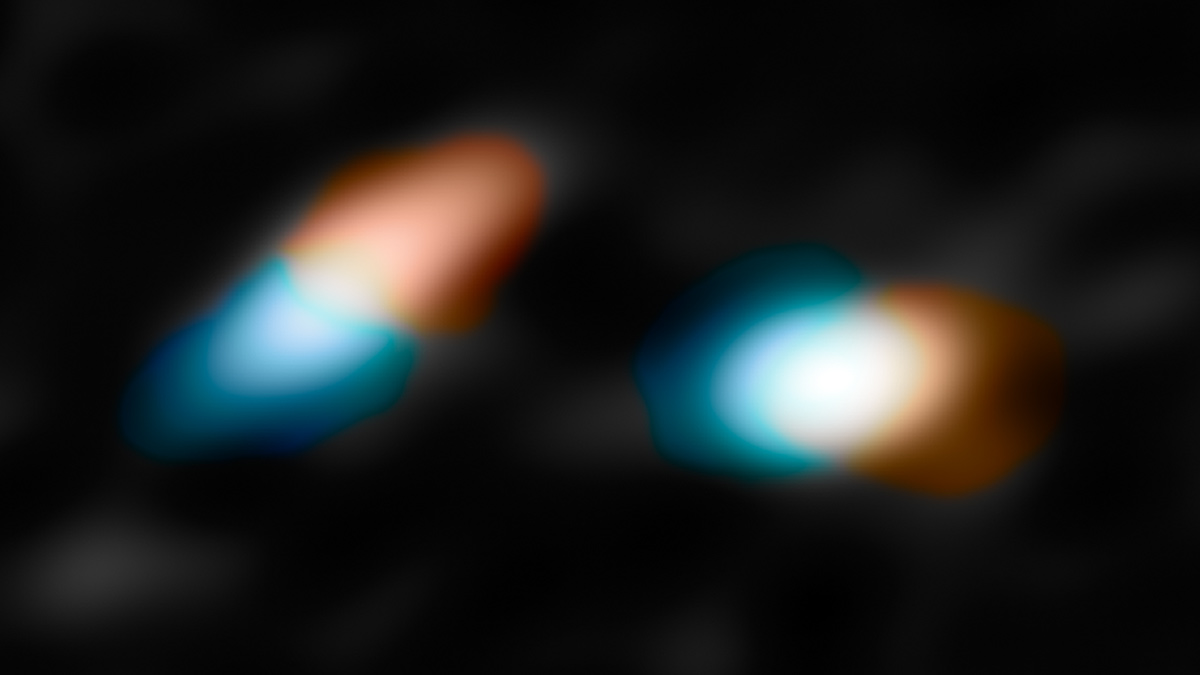

HK Tau

The key velocity data taken with ALMA that helped the astronomers determine that the disks in HK Tau were misaligned. The red areas represent material moving away from Earth and the blue indicates material moving toward us.

Credit: NASA/JPL-Caltech/R. Hurt (IPAC)